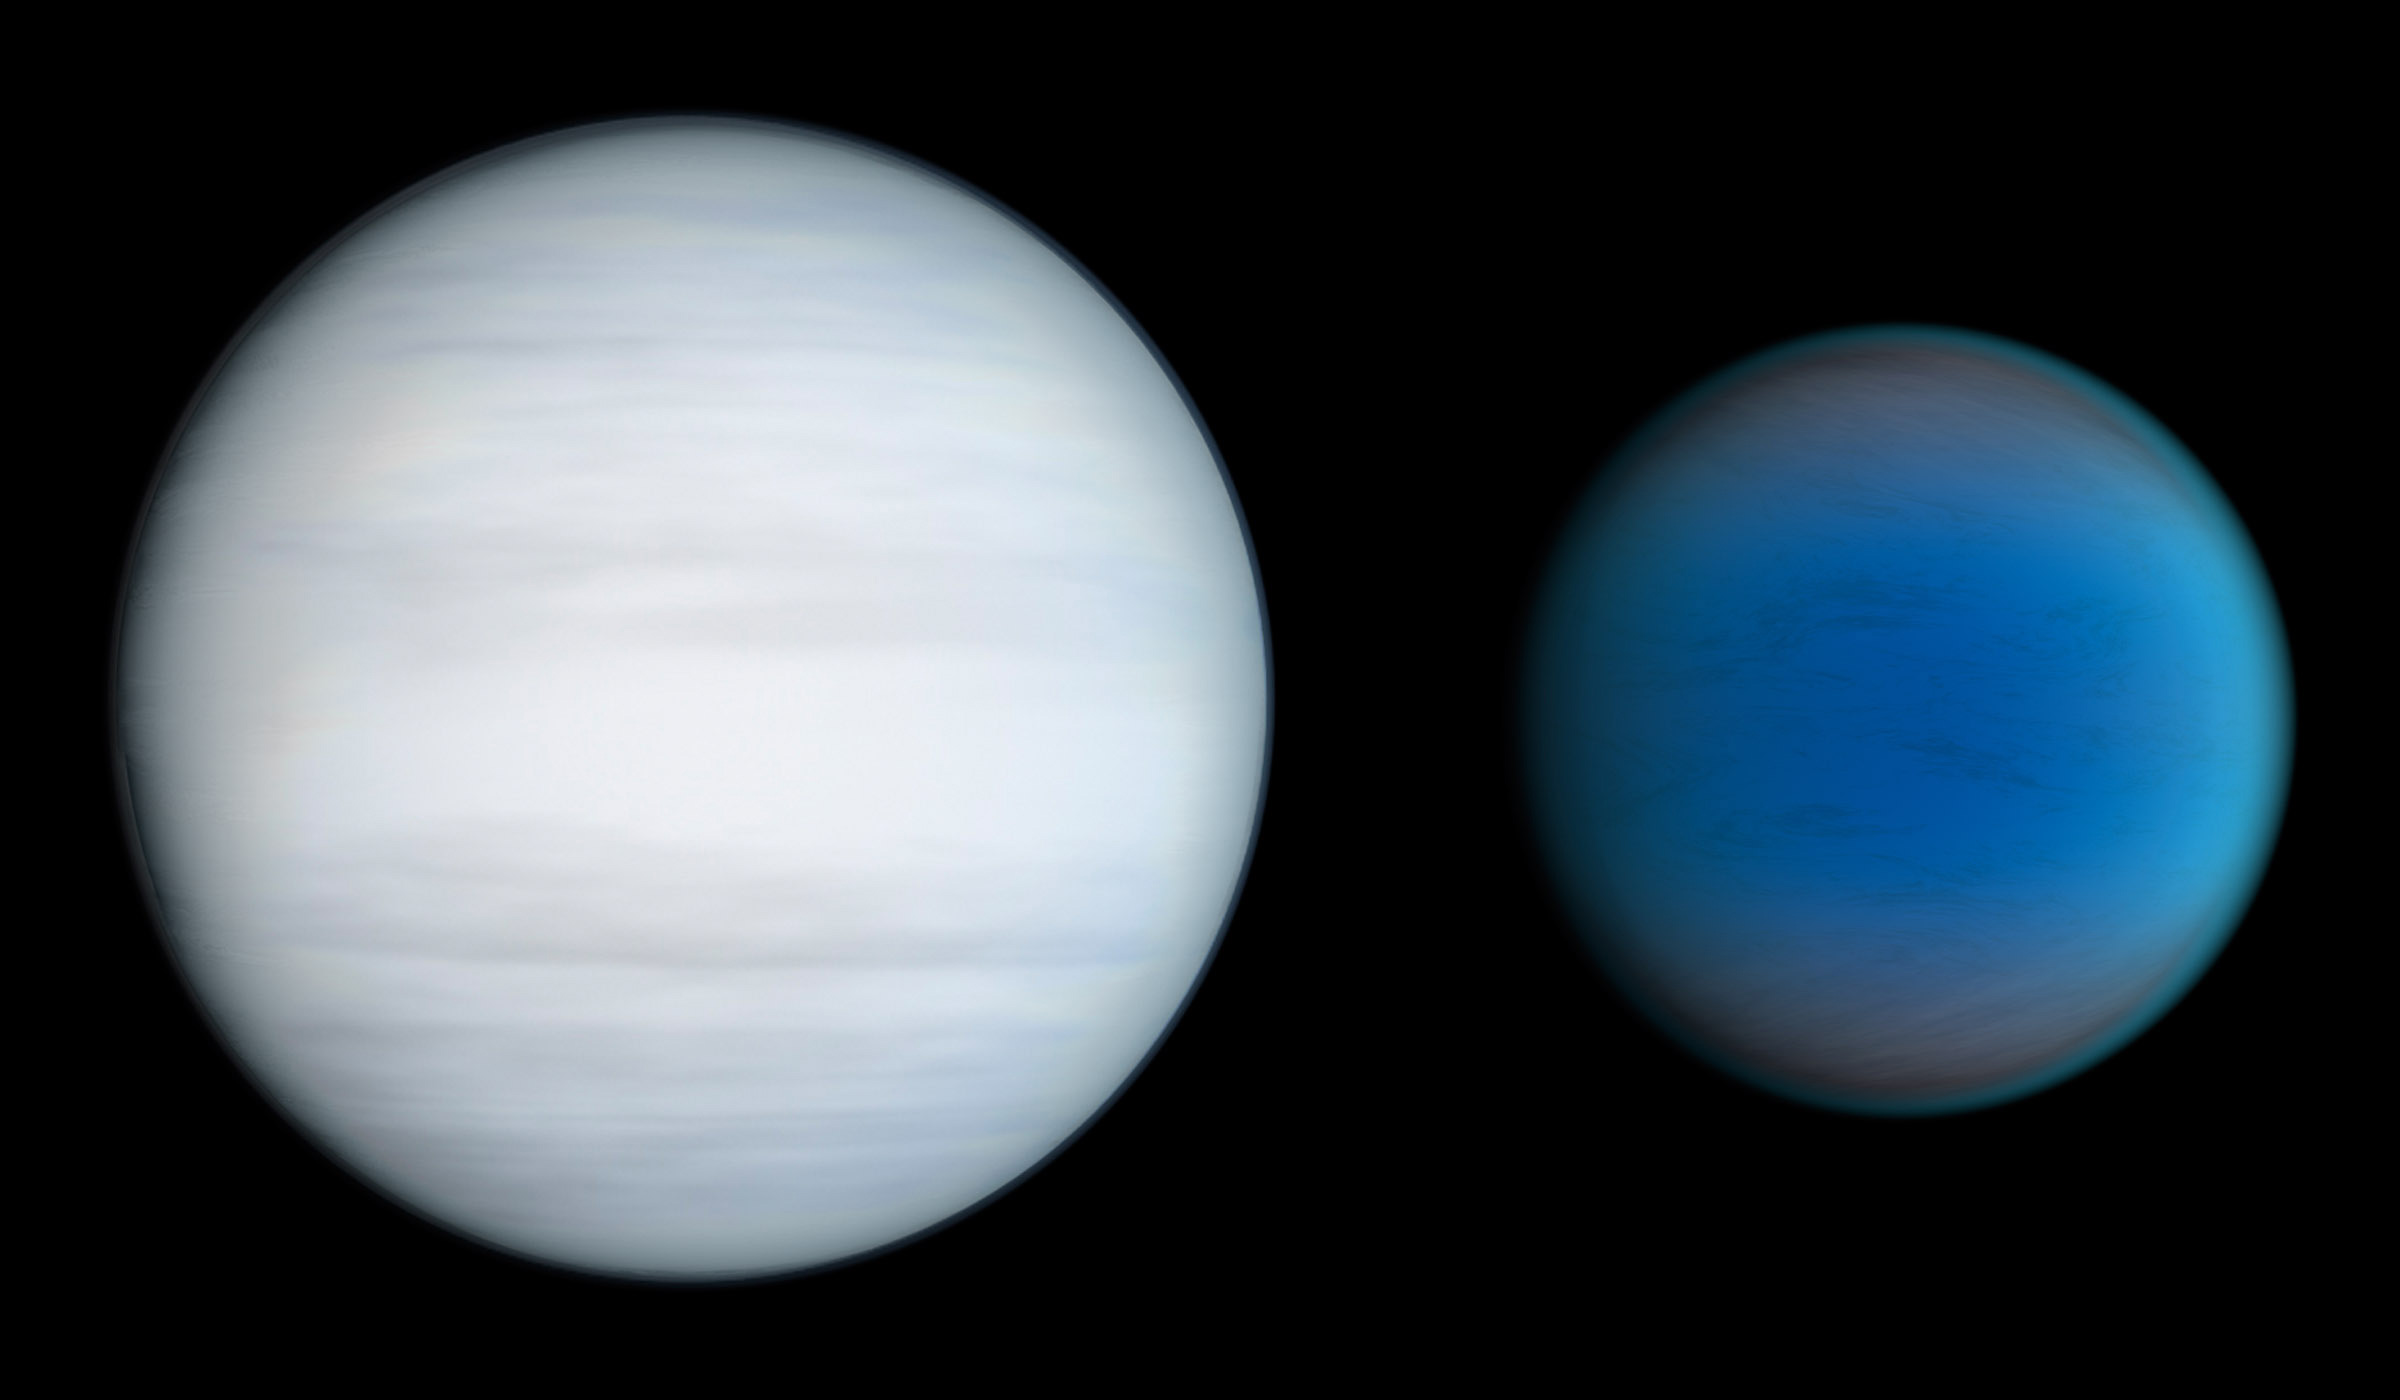

Two Planets of Kepler-47 (artist's impression)

The two planets of Kepler-47, the first transiting circumbinary system — a system with more than one planet orbiting a pair of stars. Kepler-47b, on the right, has three times the radius of earth and orbits the pair of stars in less than 50 days while Kepler-47c is thought to be a gaseous giant, slightly larger than Neptune with an orbital period of 303 days.

Credit: NASA/JPL-Caltech/T. Pyle